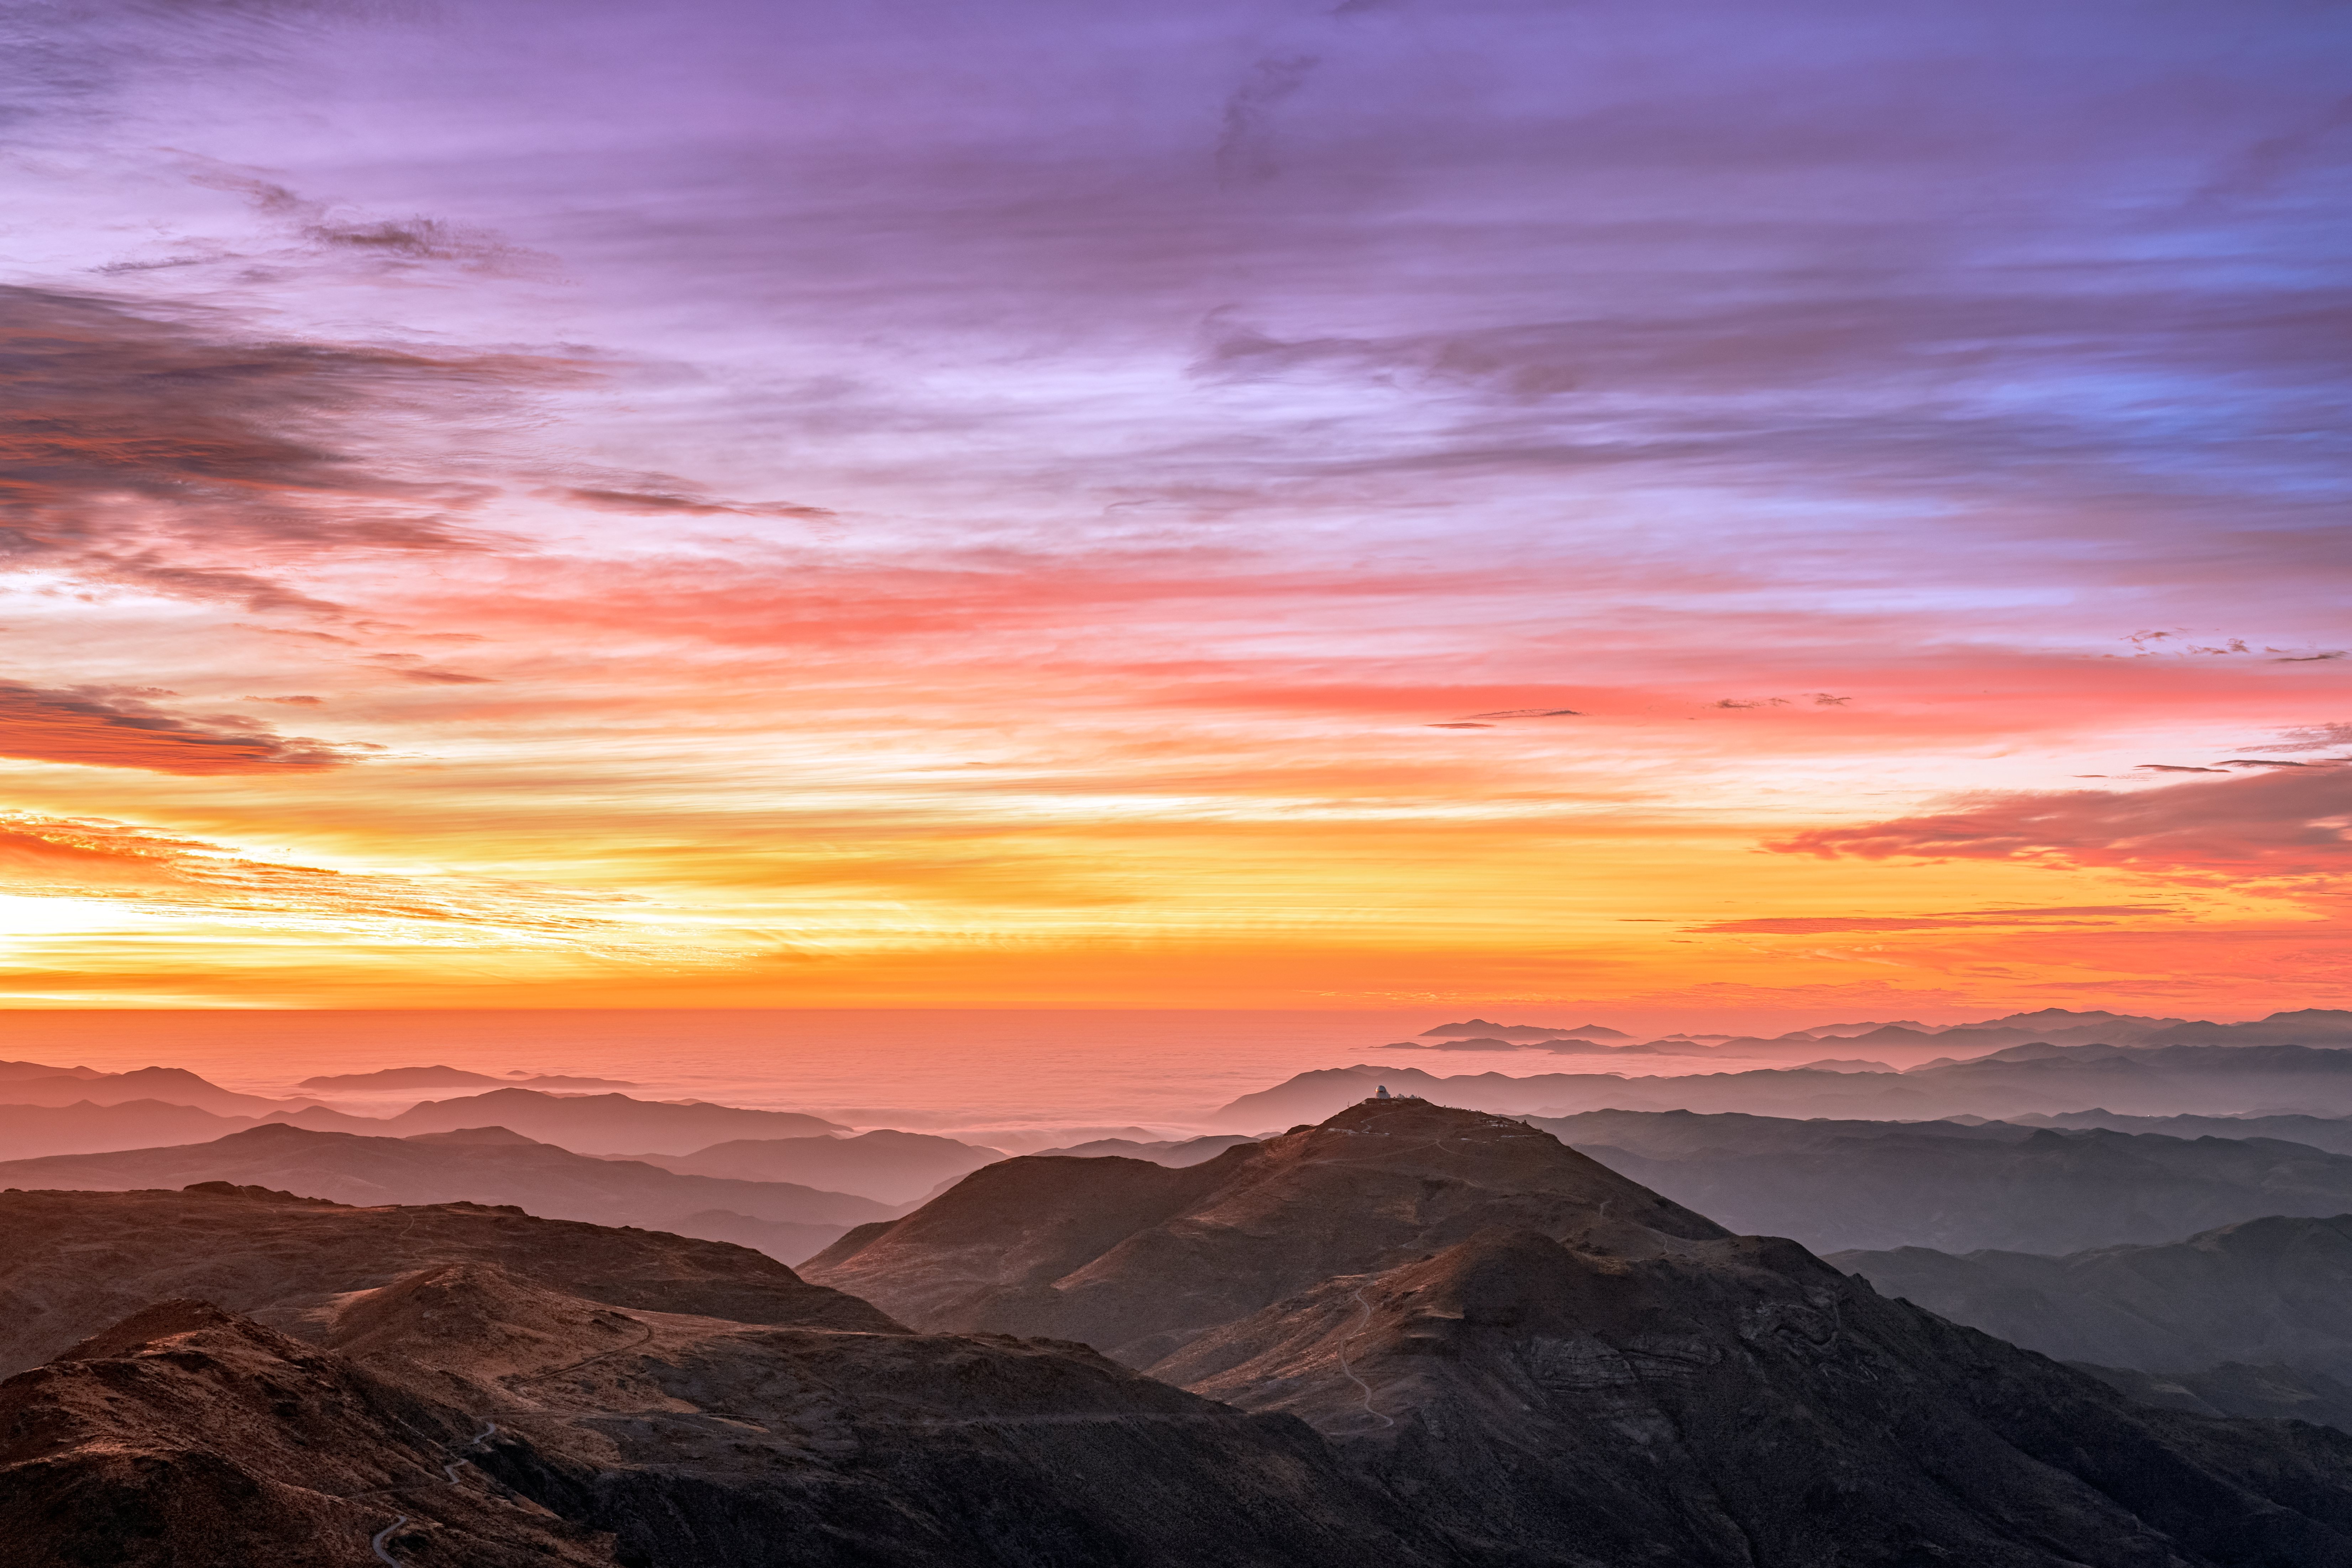

Dusk over Cerro Tololo

Credit: NOIRLab/NSF/AURA/P. Horálek